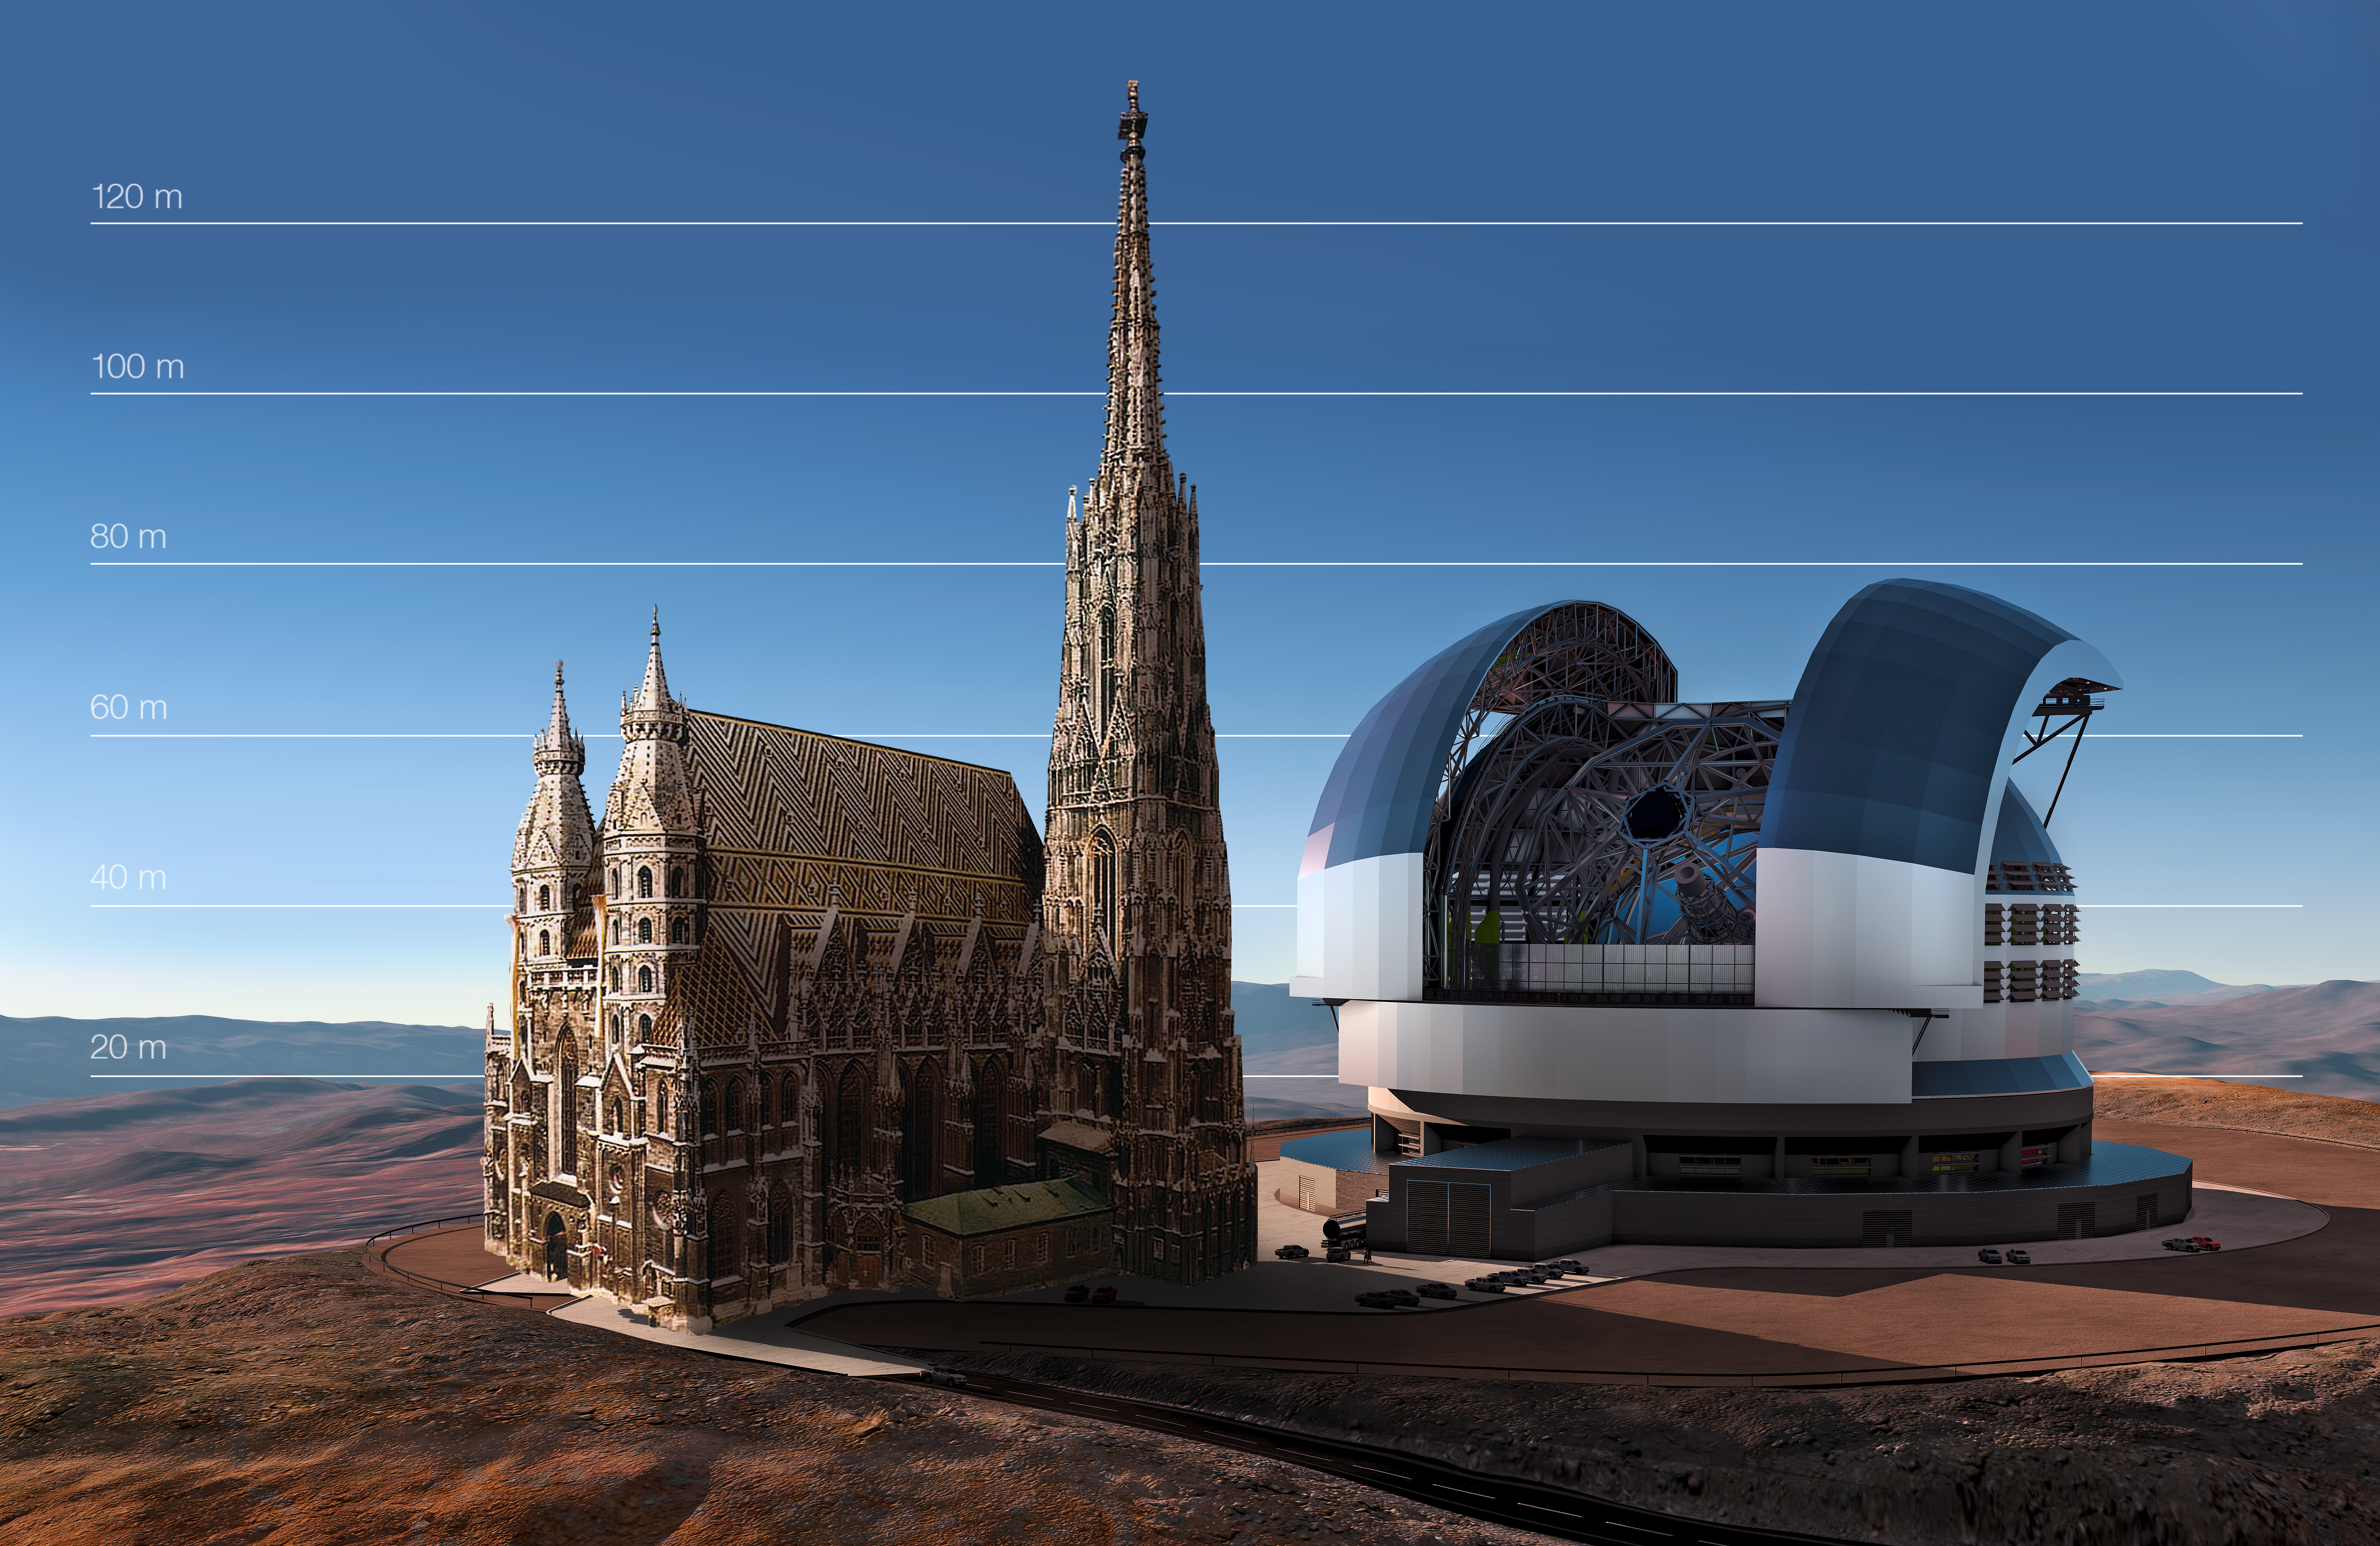

The E-ELT compared to St Stephen's Cathedral in Vienna, Austria

This artist's impression compares the E-ELT to St Stephen's Cathedral in Vienna, Austria.

Credit: ESO